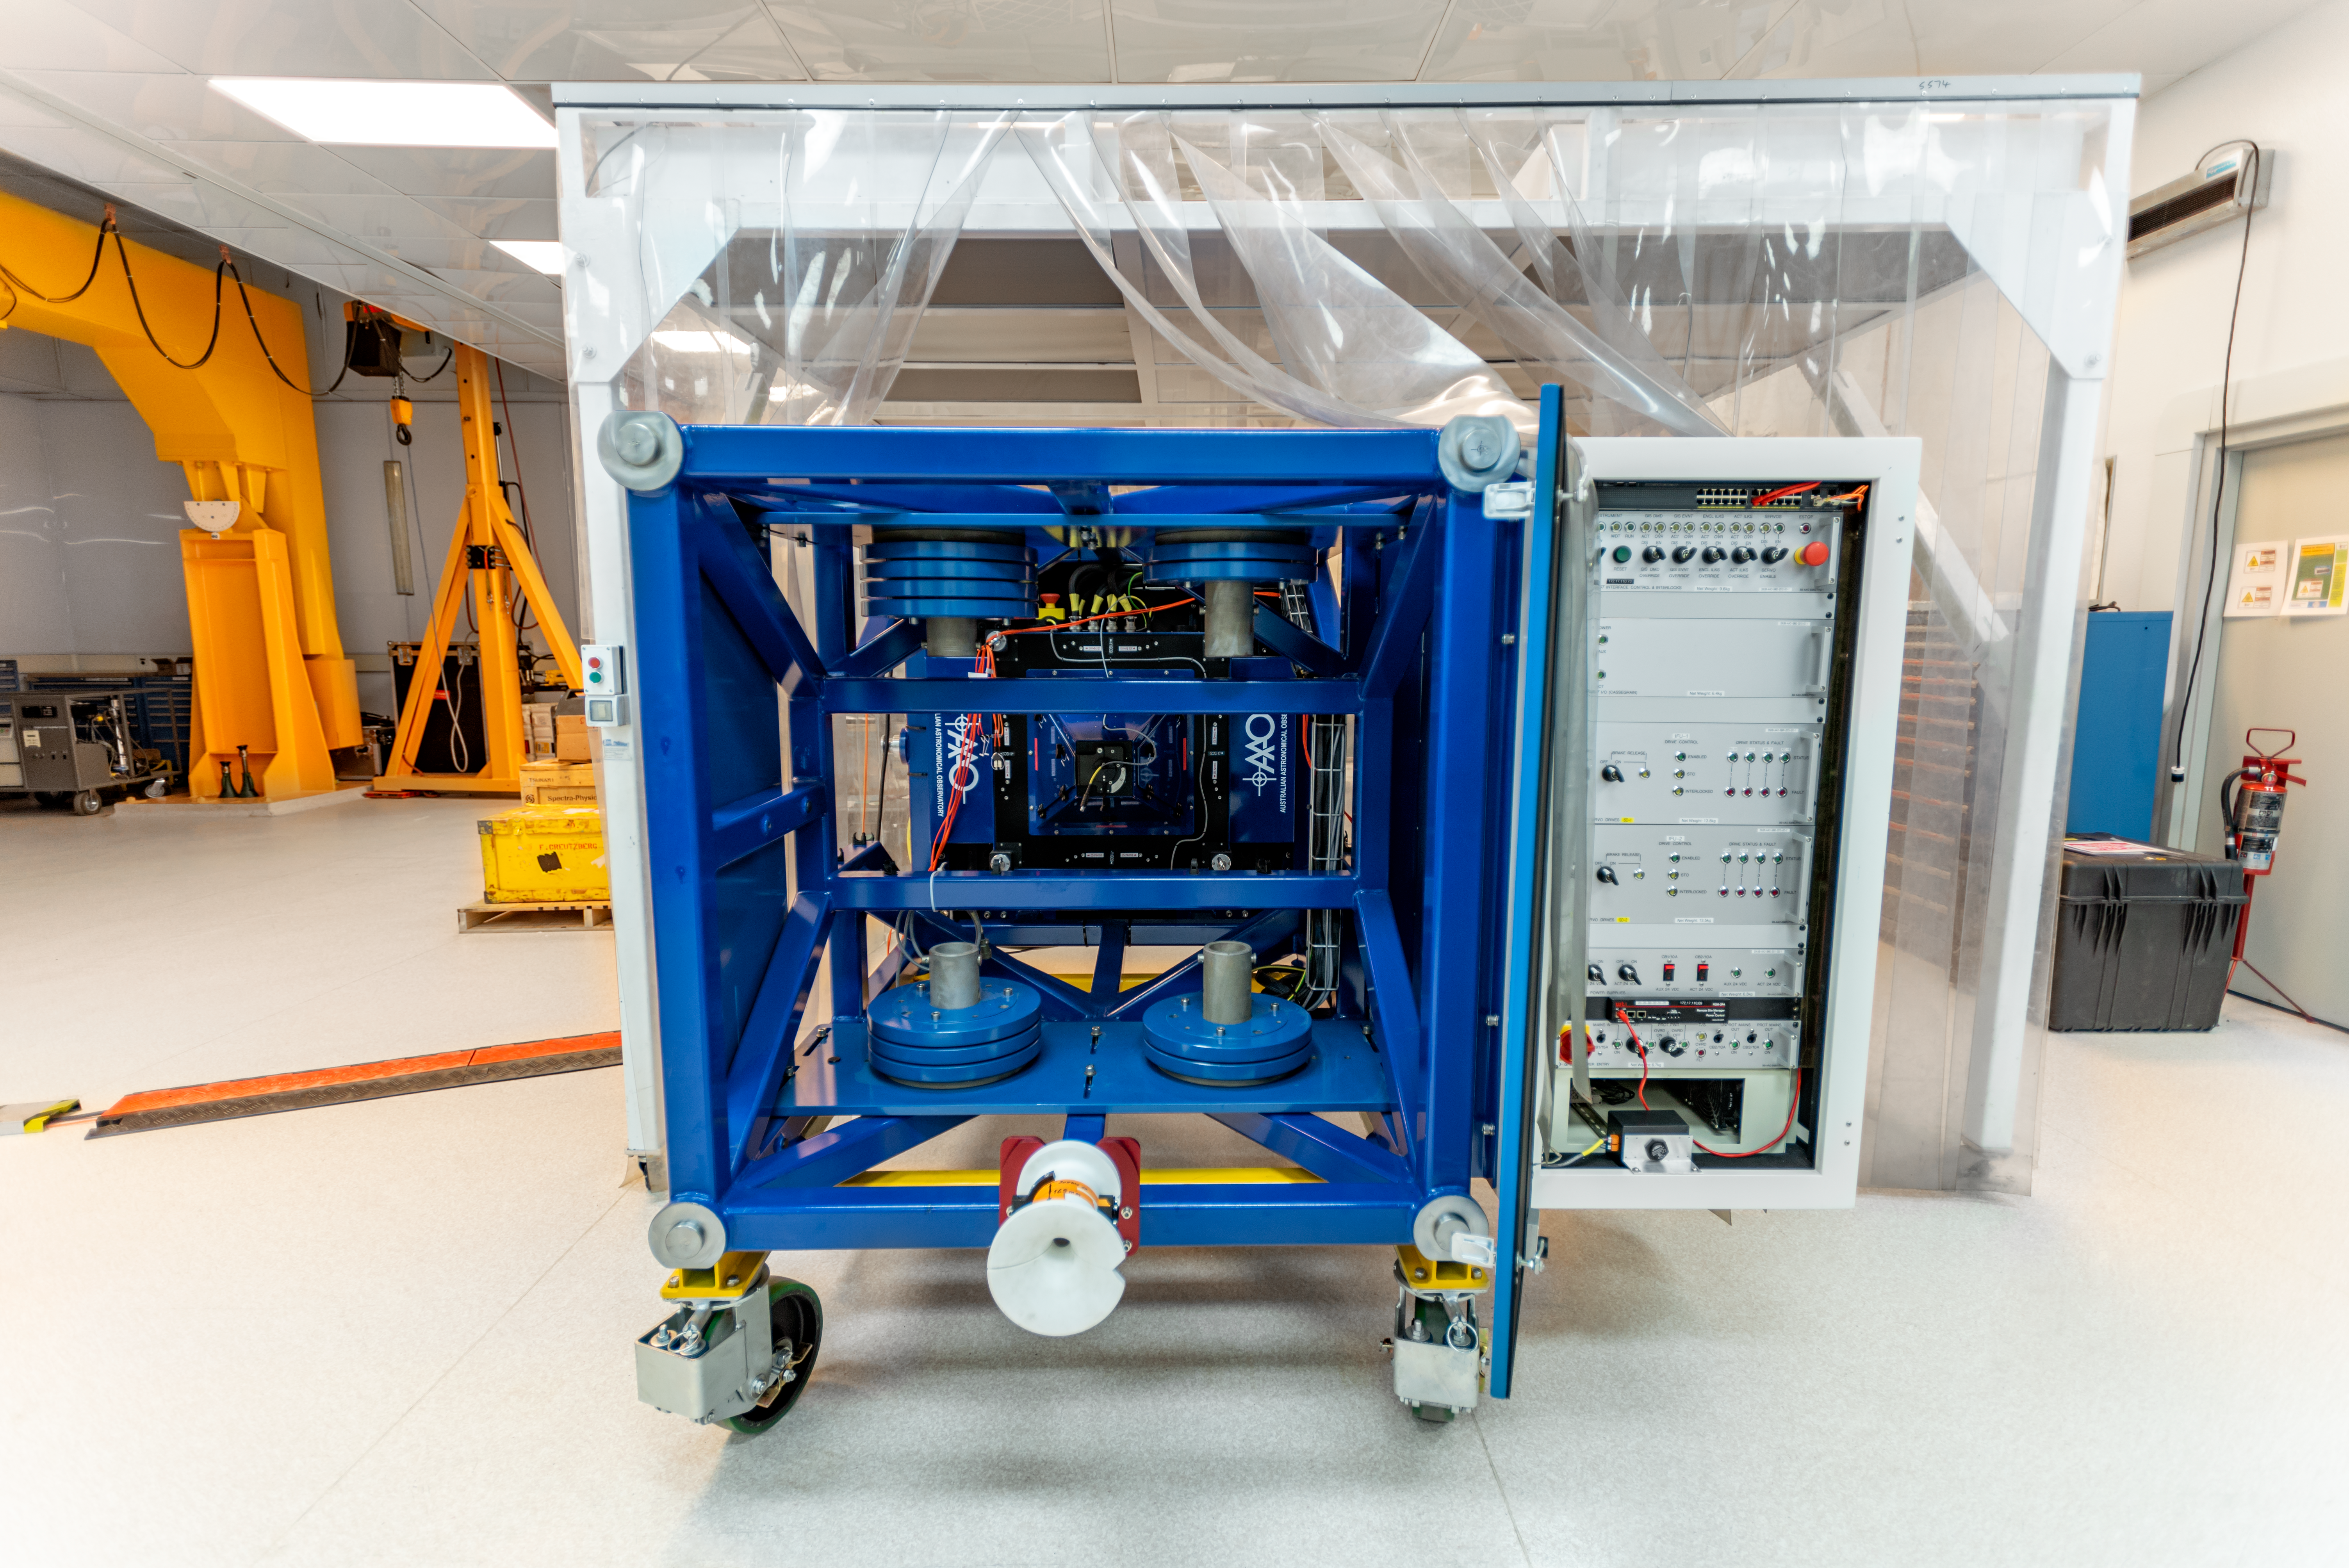

GHOST Cassegrain unit

GHOST Cassegrain unit in the lab of the Gemini South telescope in Chile

Credit: NOIRLab/AURA/NSF/D. Munizaga